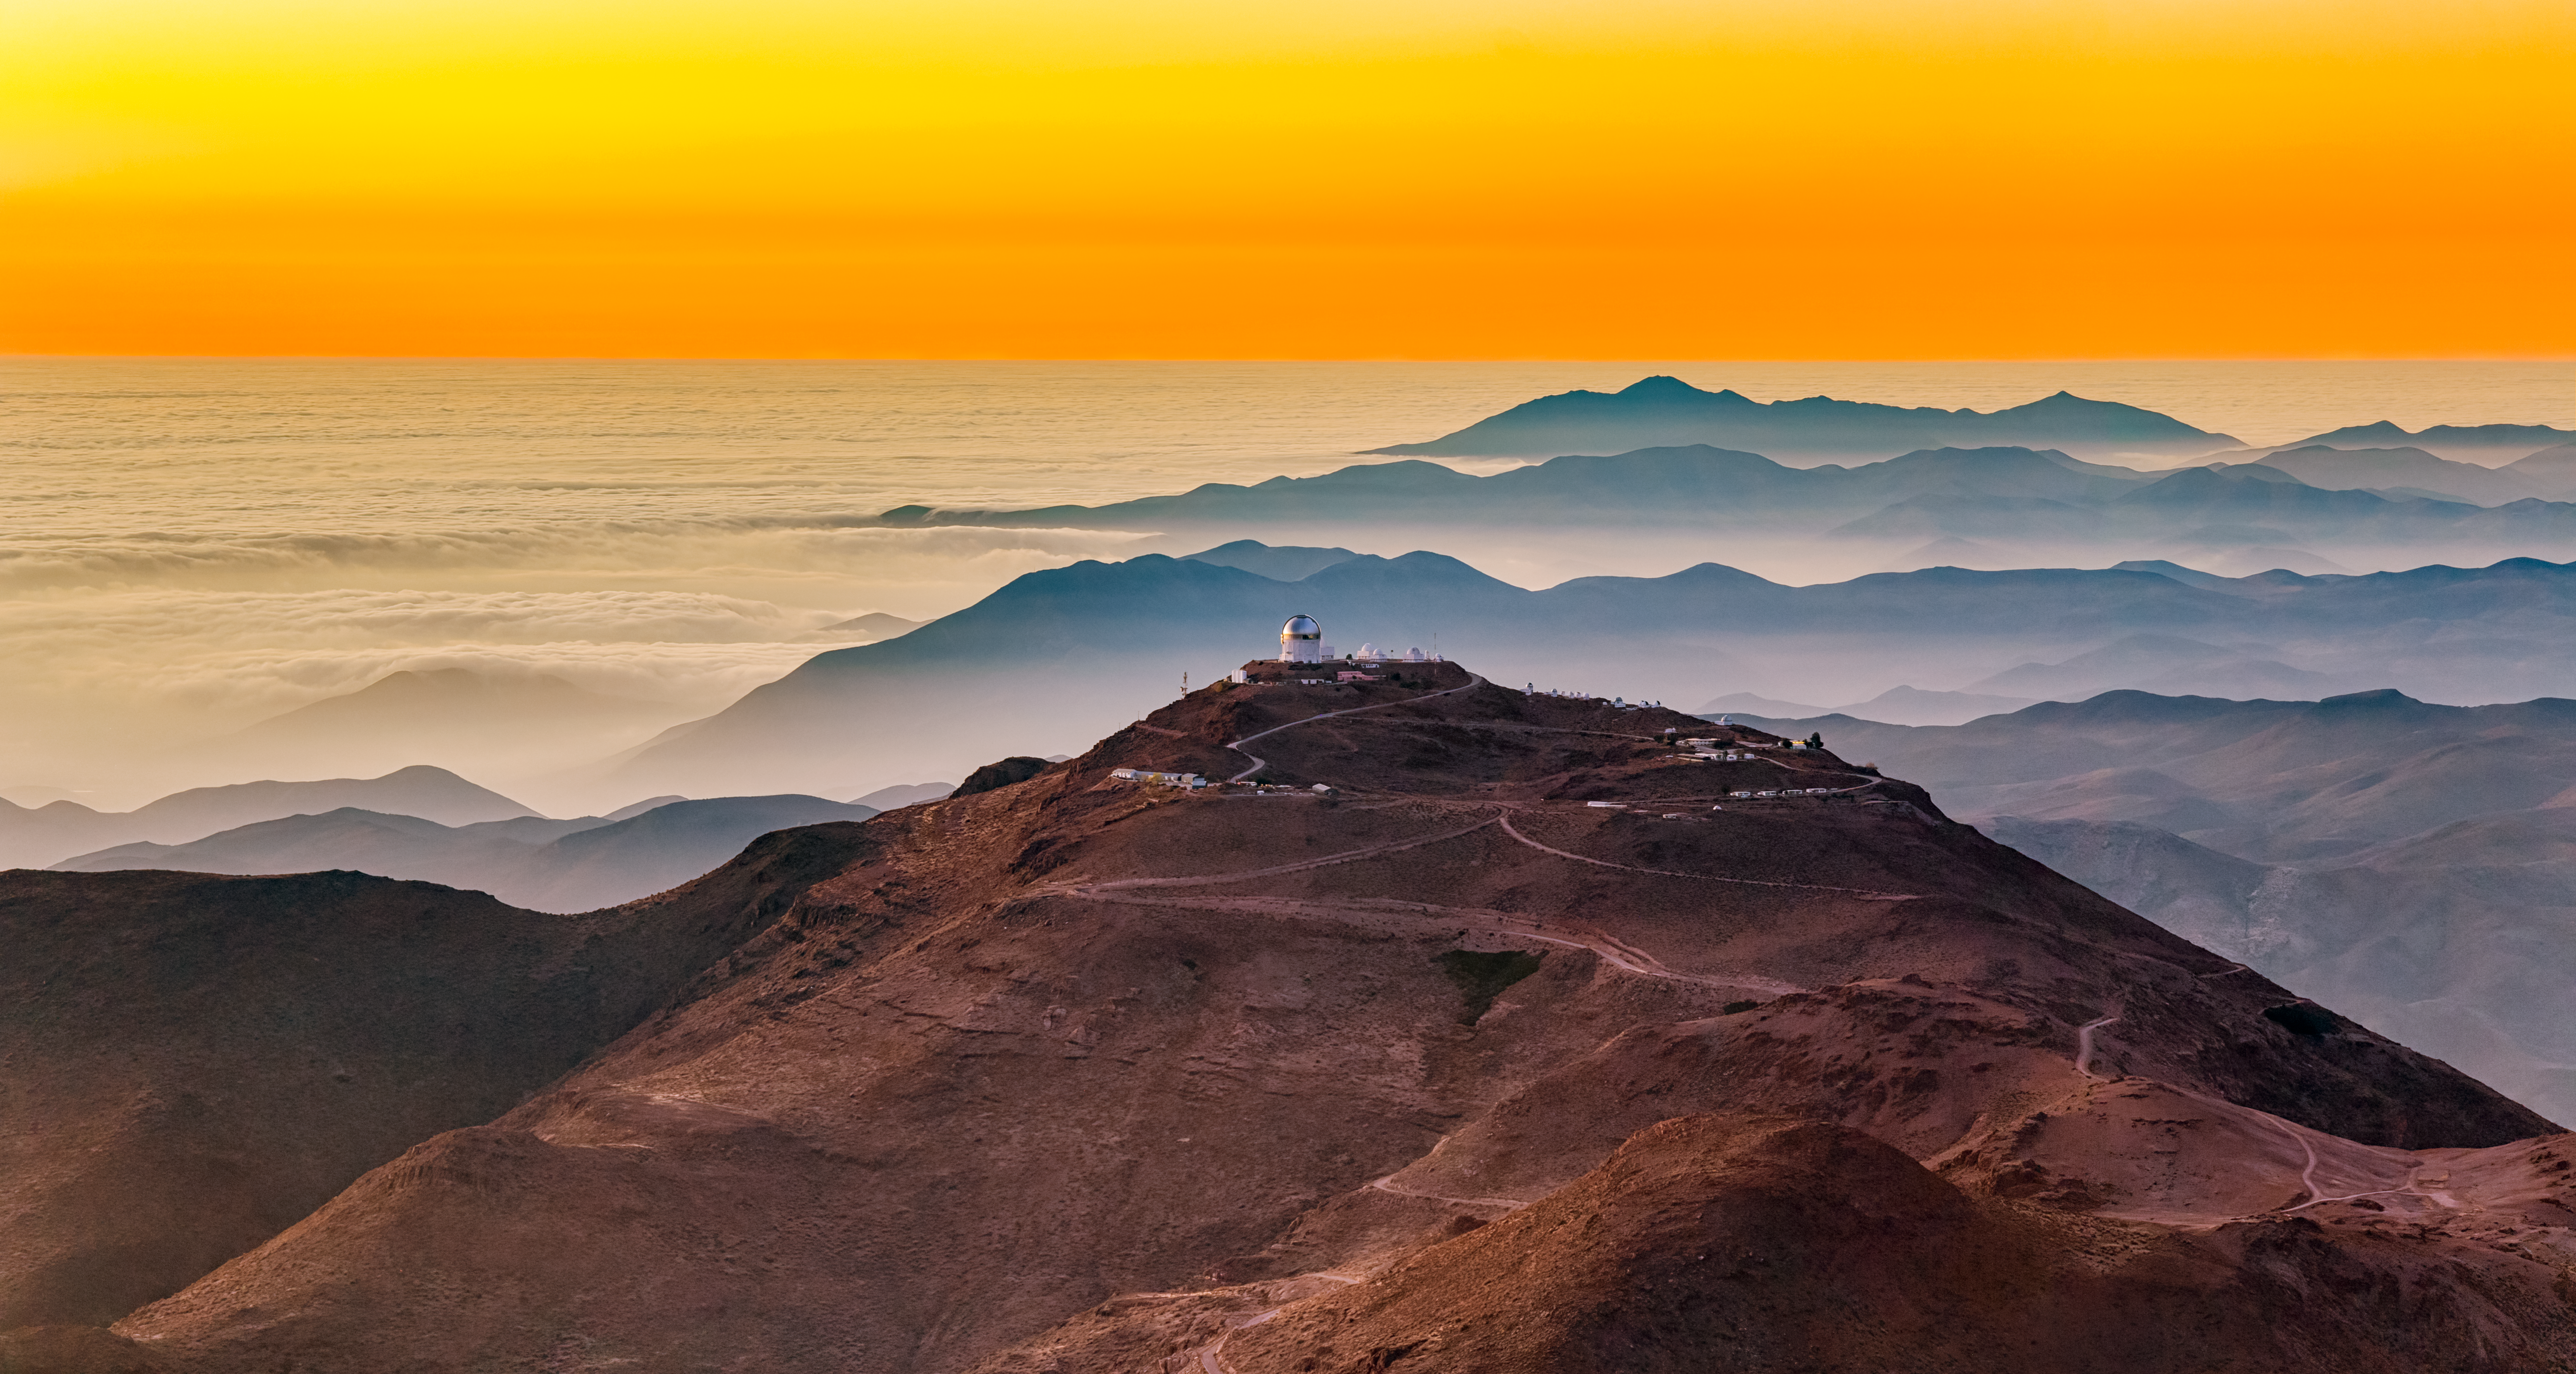

Sunset at Cerro Tololo Inter-American Observatory

Sunset at Cerro Tololo Inter-American Observatory as seen from Cerro Pachón.

Credit: NOIRLab/NSF/AURA/P. Horálek